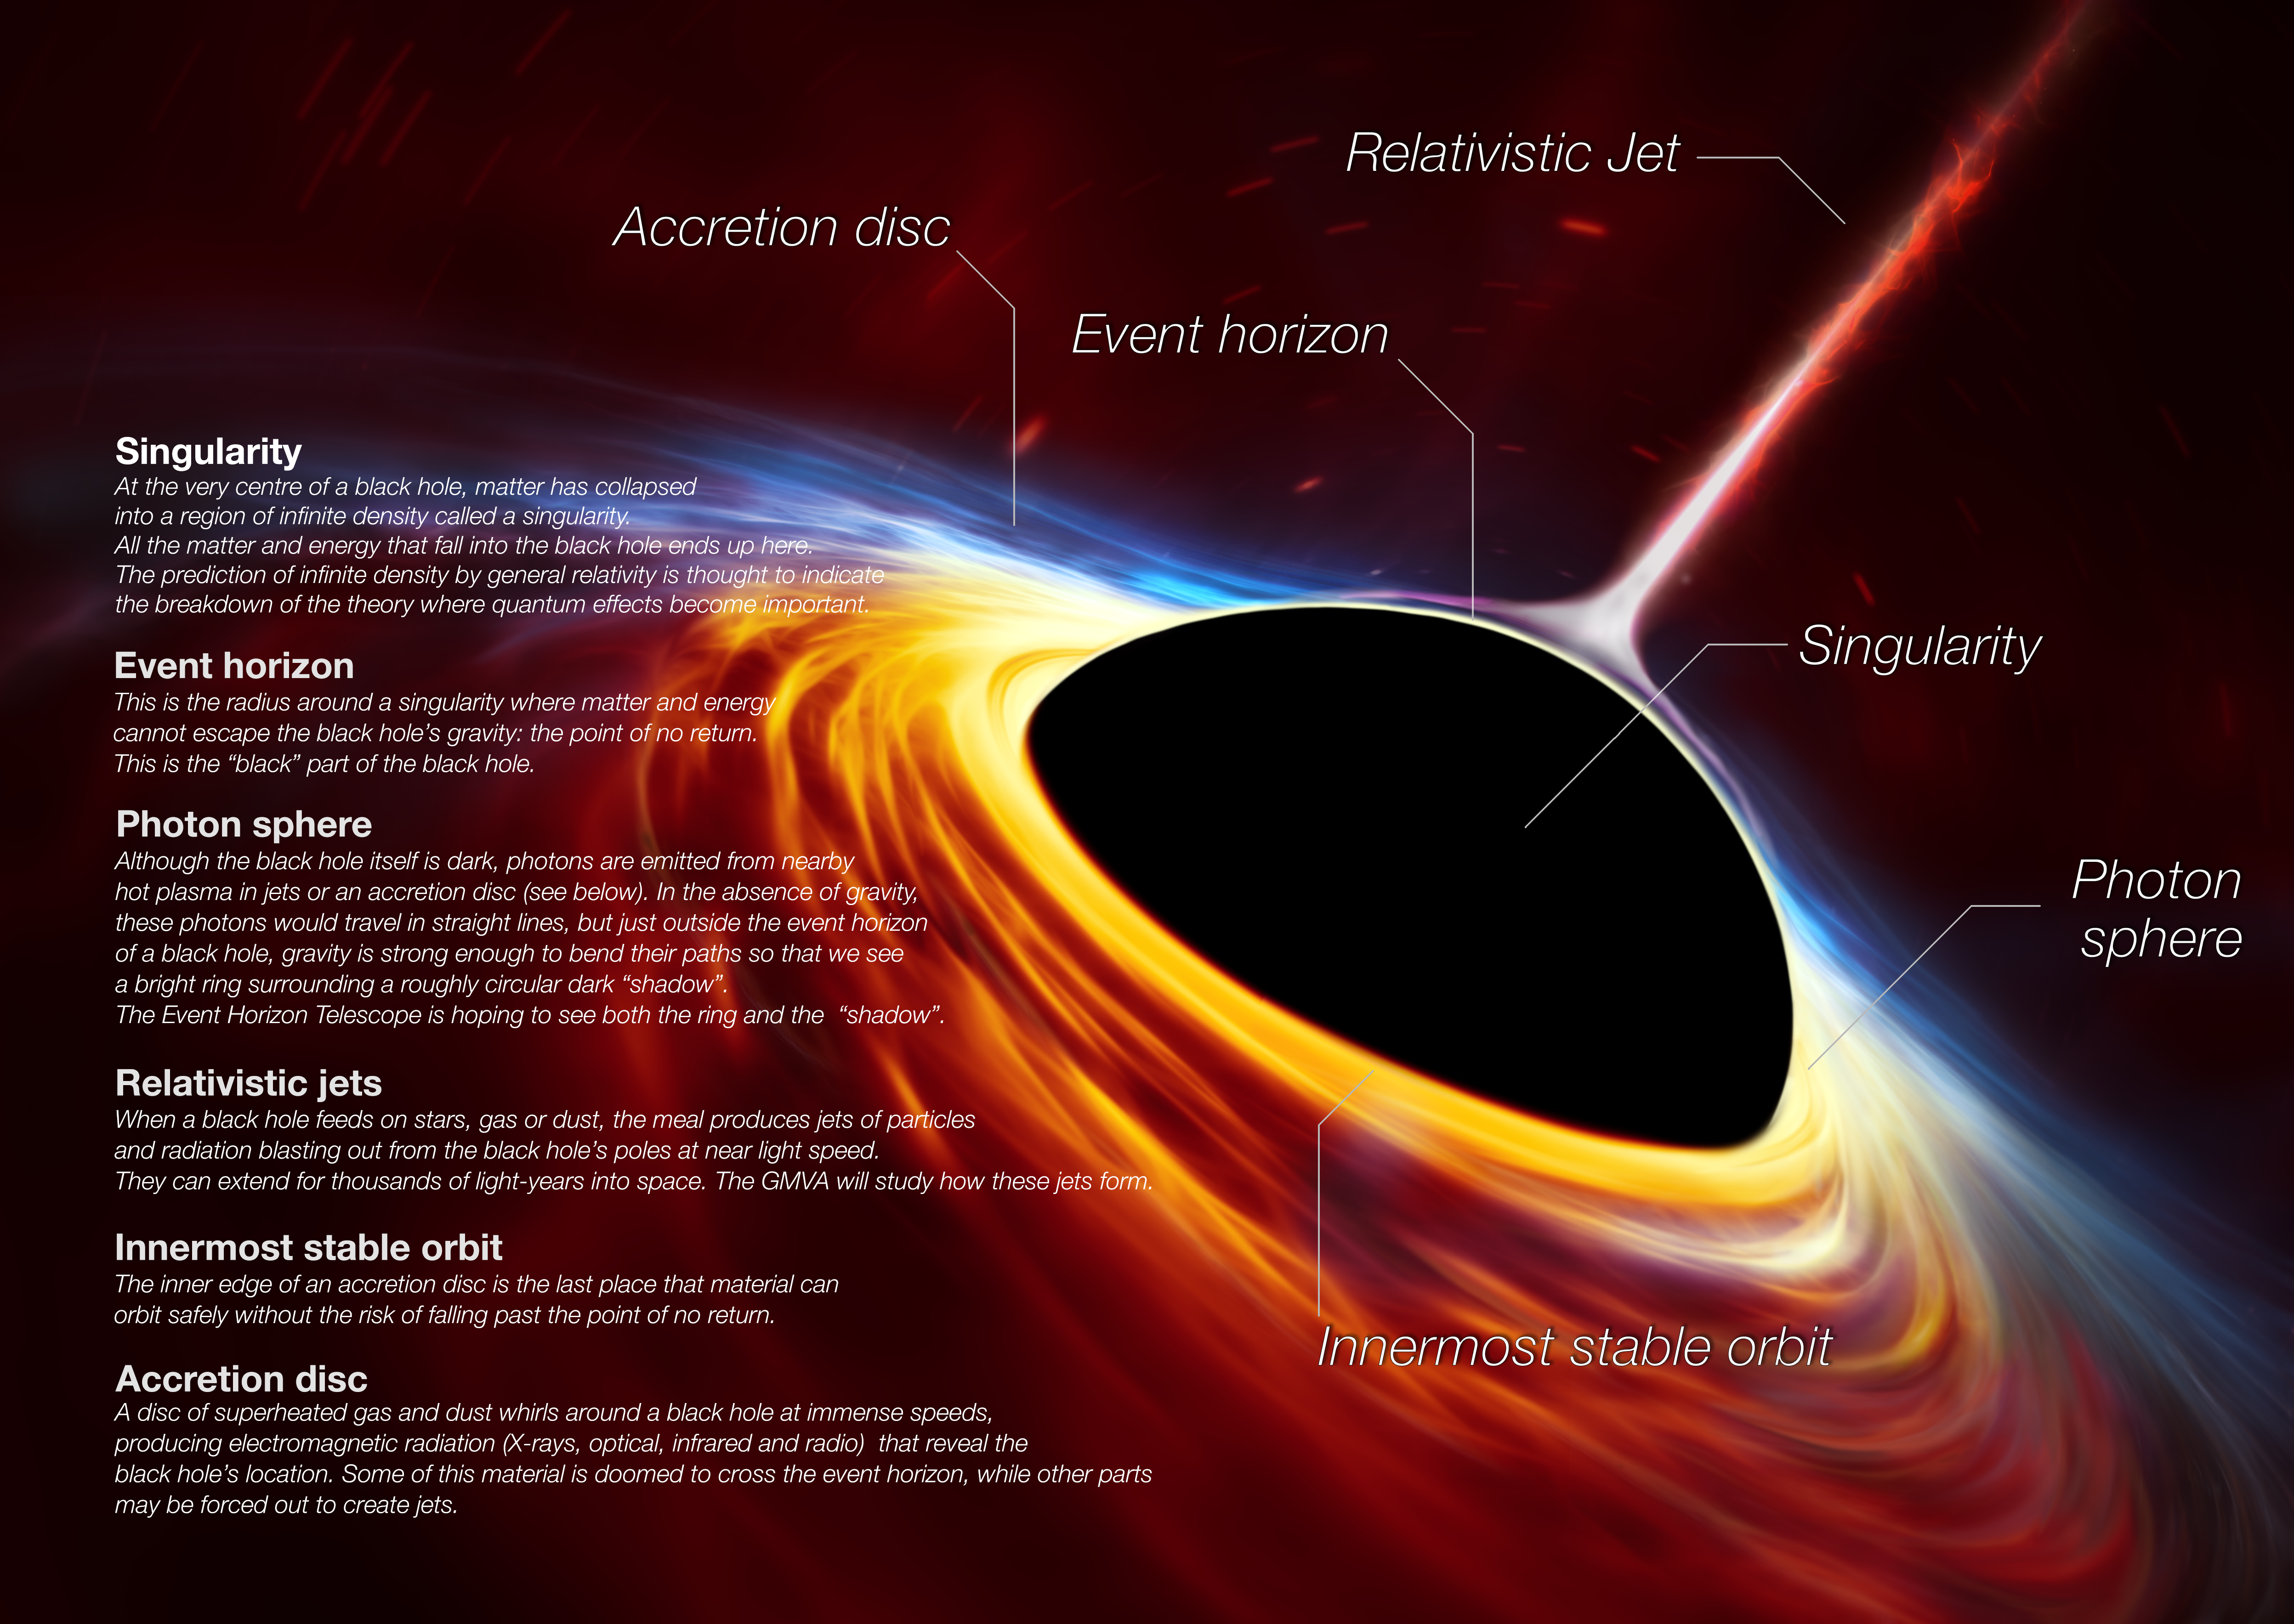

Supermassive black hole with torn-apart star (artist’s impression)

This artist’s impression depicts a rapidly spinning supermassive black hole surrounded by an accretion disc. This thin disc of rotating material consists of the leftovers of a Sun-like star which was ripped apart by the tidal forces of the black hole. Shocks in the colliding debris as well as heat generated in accretion led to a burst of light, resembling a supernova explosion.

Credit: ESO, ESA/Hubble, M. Kornmesser/N. Bartmann